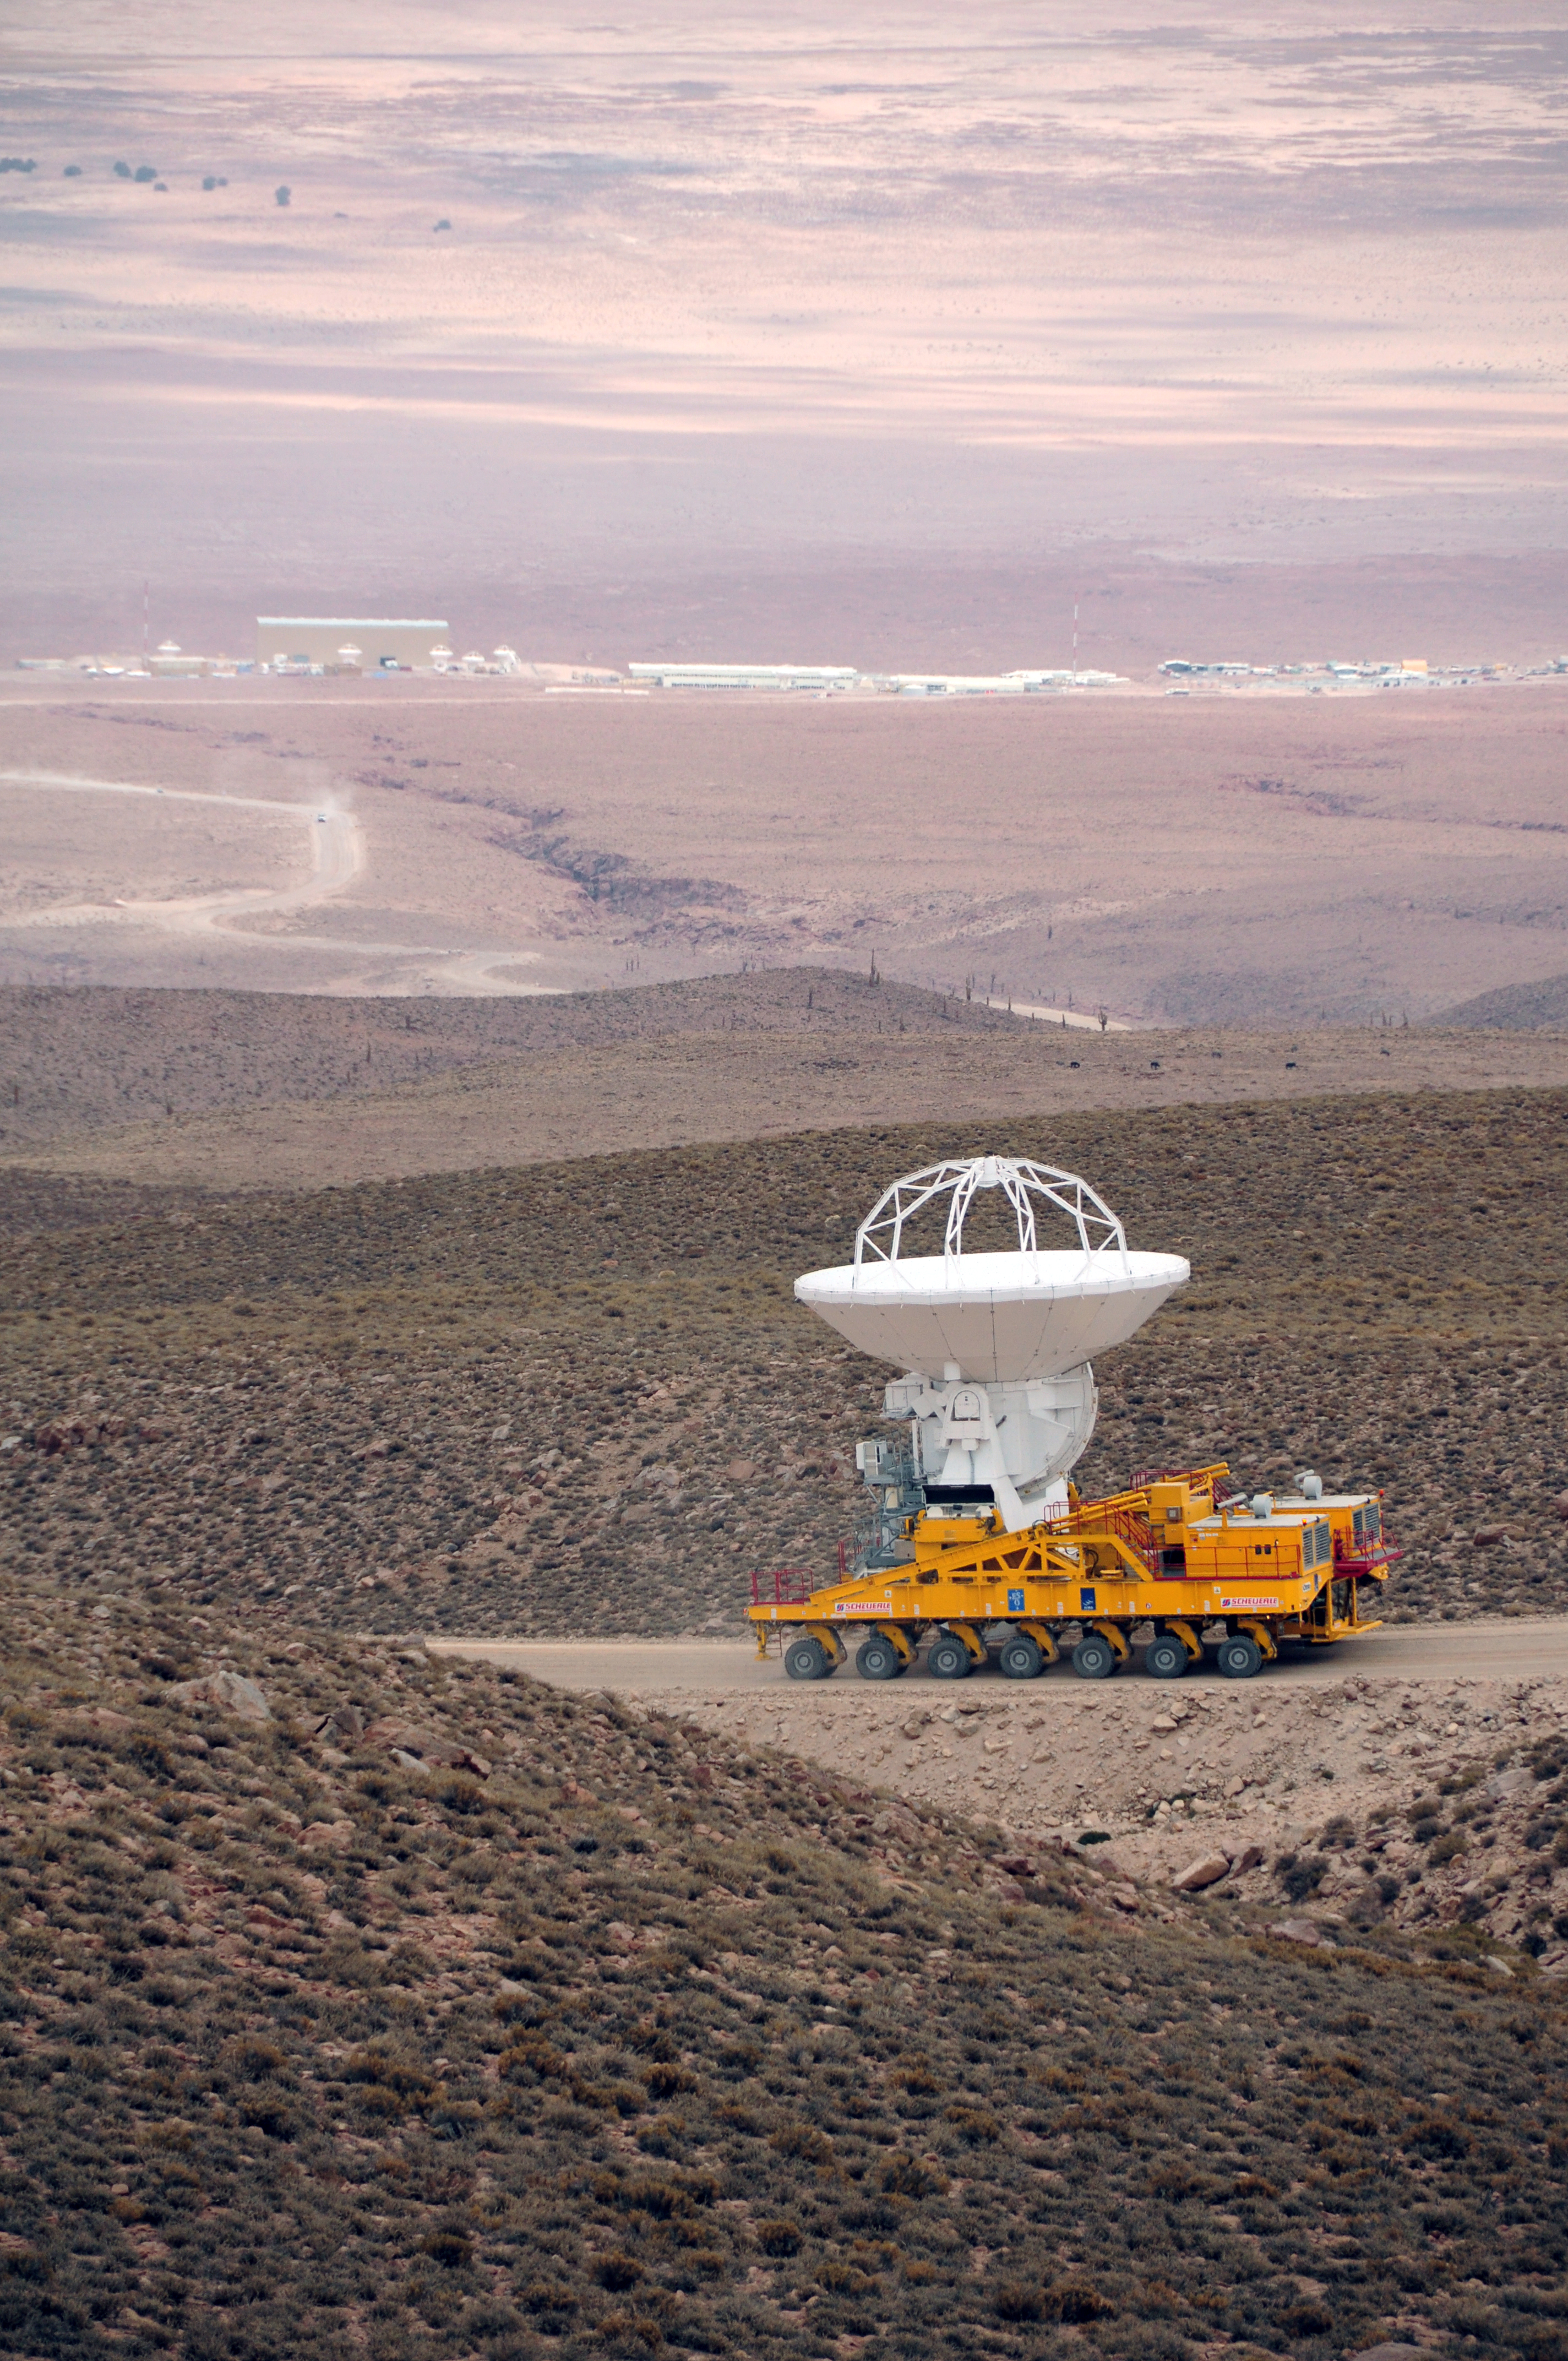

First move.

September 17, 2009: An ALMA antenna en route from the Operations Support Facility to the plateau of Chajnantor for the first time.

Credit: Ralph Bennett - ALMA (ESO/NAOJ/NRAO)